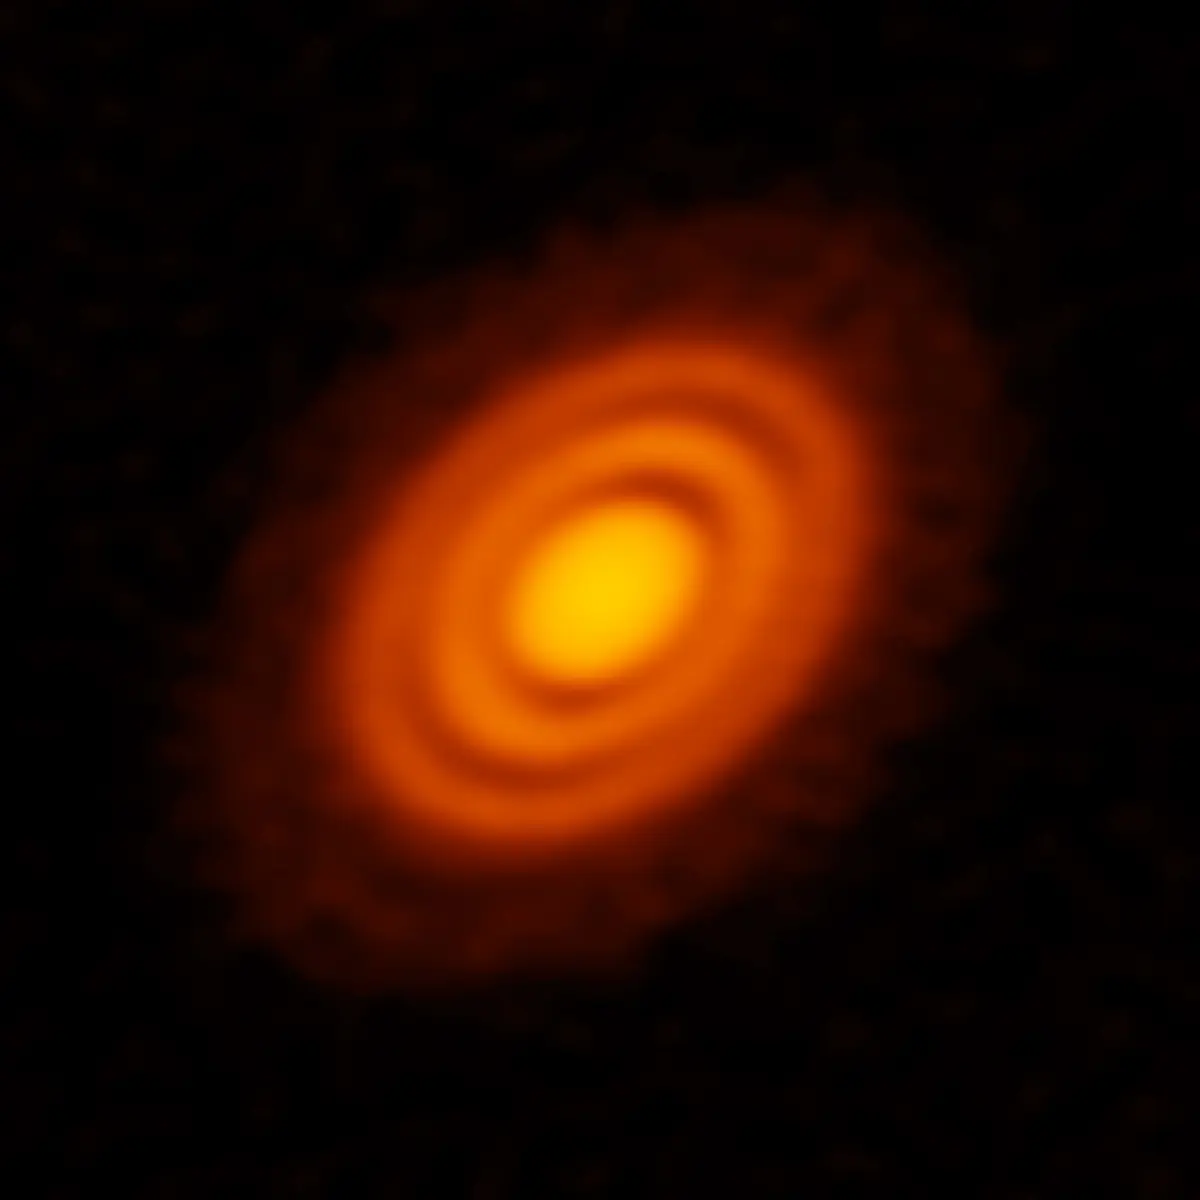

Protoplanetary disk surrounding the young star

ALMA image of the protoplanetary disk surrounding the young star HD 163296 as seen in dust. New observations suggested that two planets, each about the size of Saturn, are in orbit around the star. These planets, which are not yet fully formed, revealed themselves by the dual imprint they left in both the dust and the gas portions of the star’s protoplanetary disk.

Credit: ALMA (ESO/NAOJ/NRAO); A. Isella; B. Saxton (NRAO/AUI/NSF)